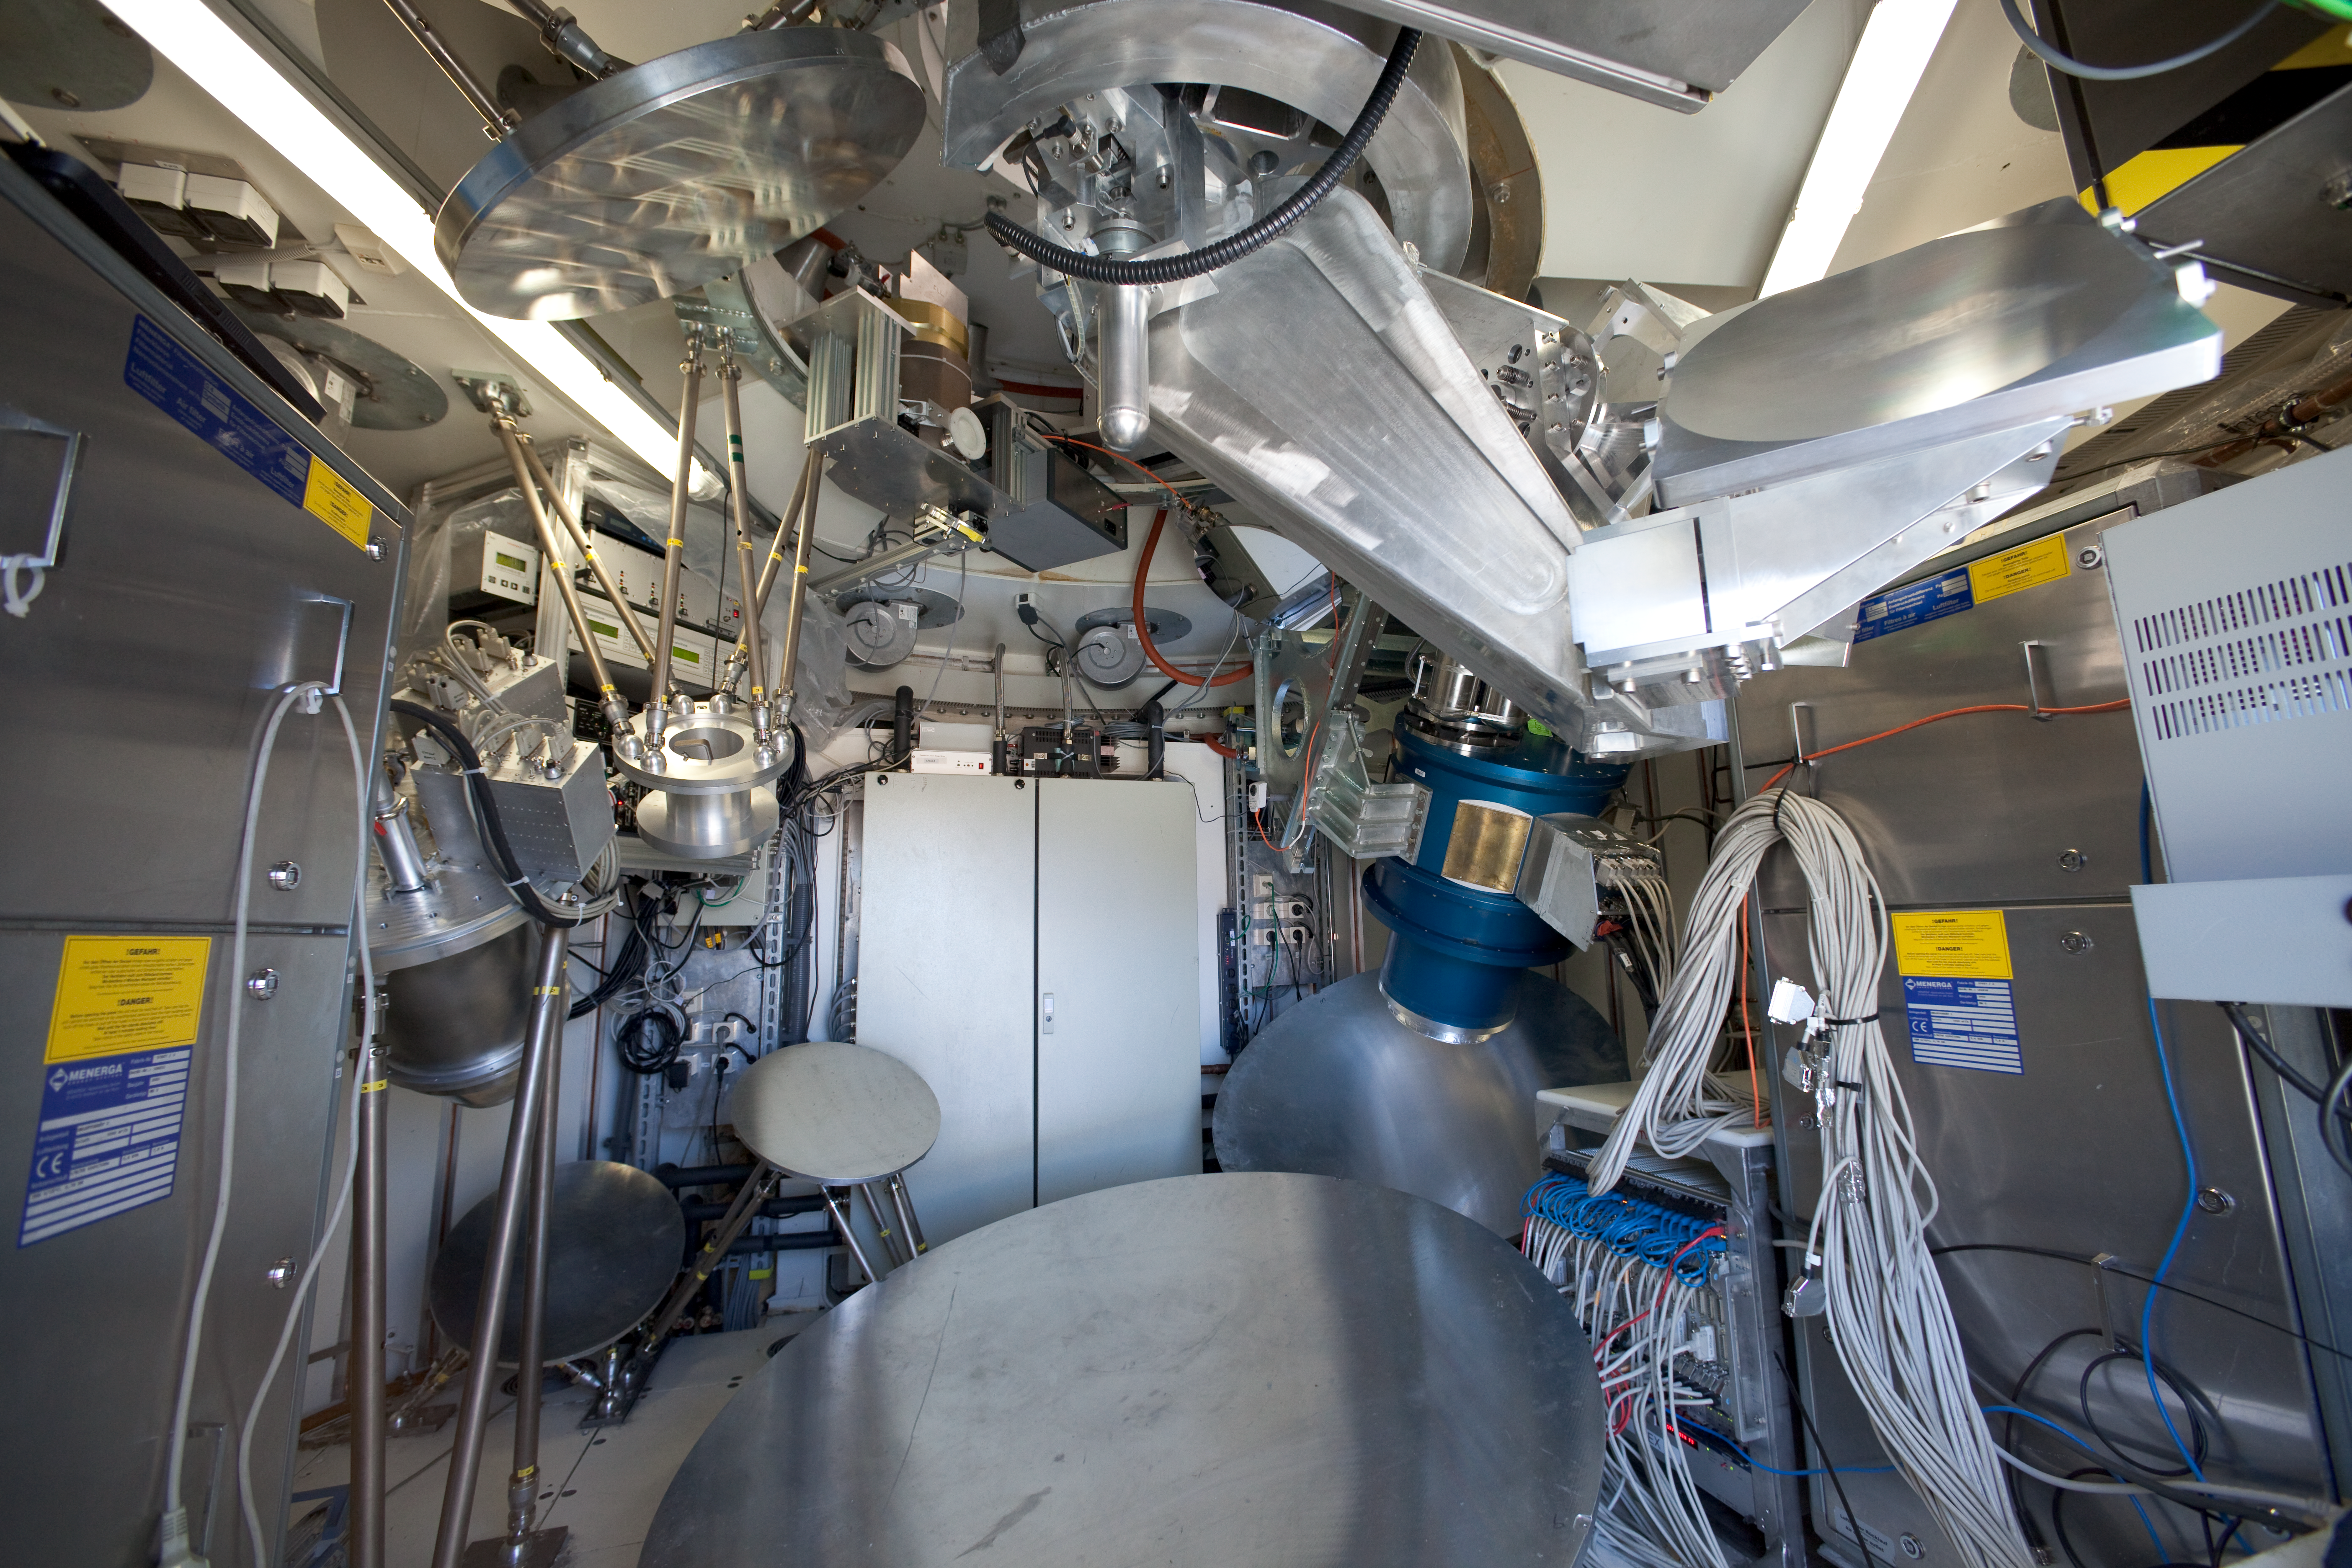

APEX instruments

In this image we can see the LABOCA instrument on the left and the APEX-SZ on the right. This image was obtained in March 2009.

Credit: ESO